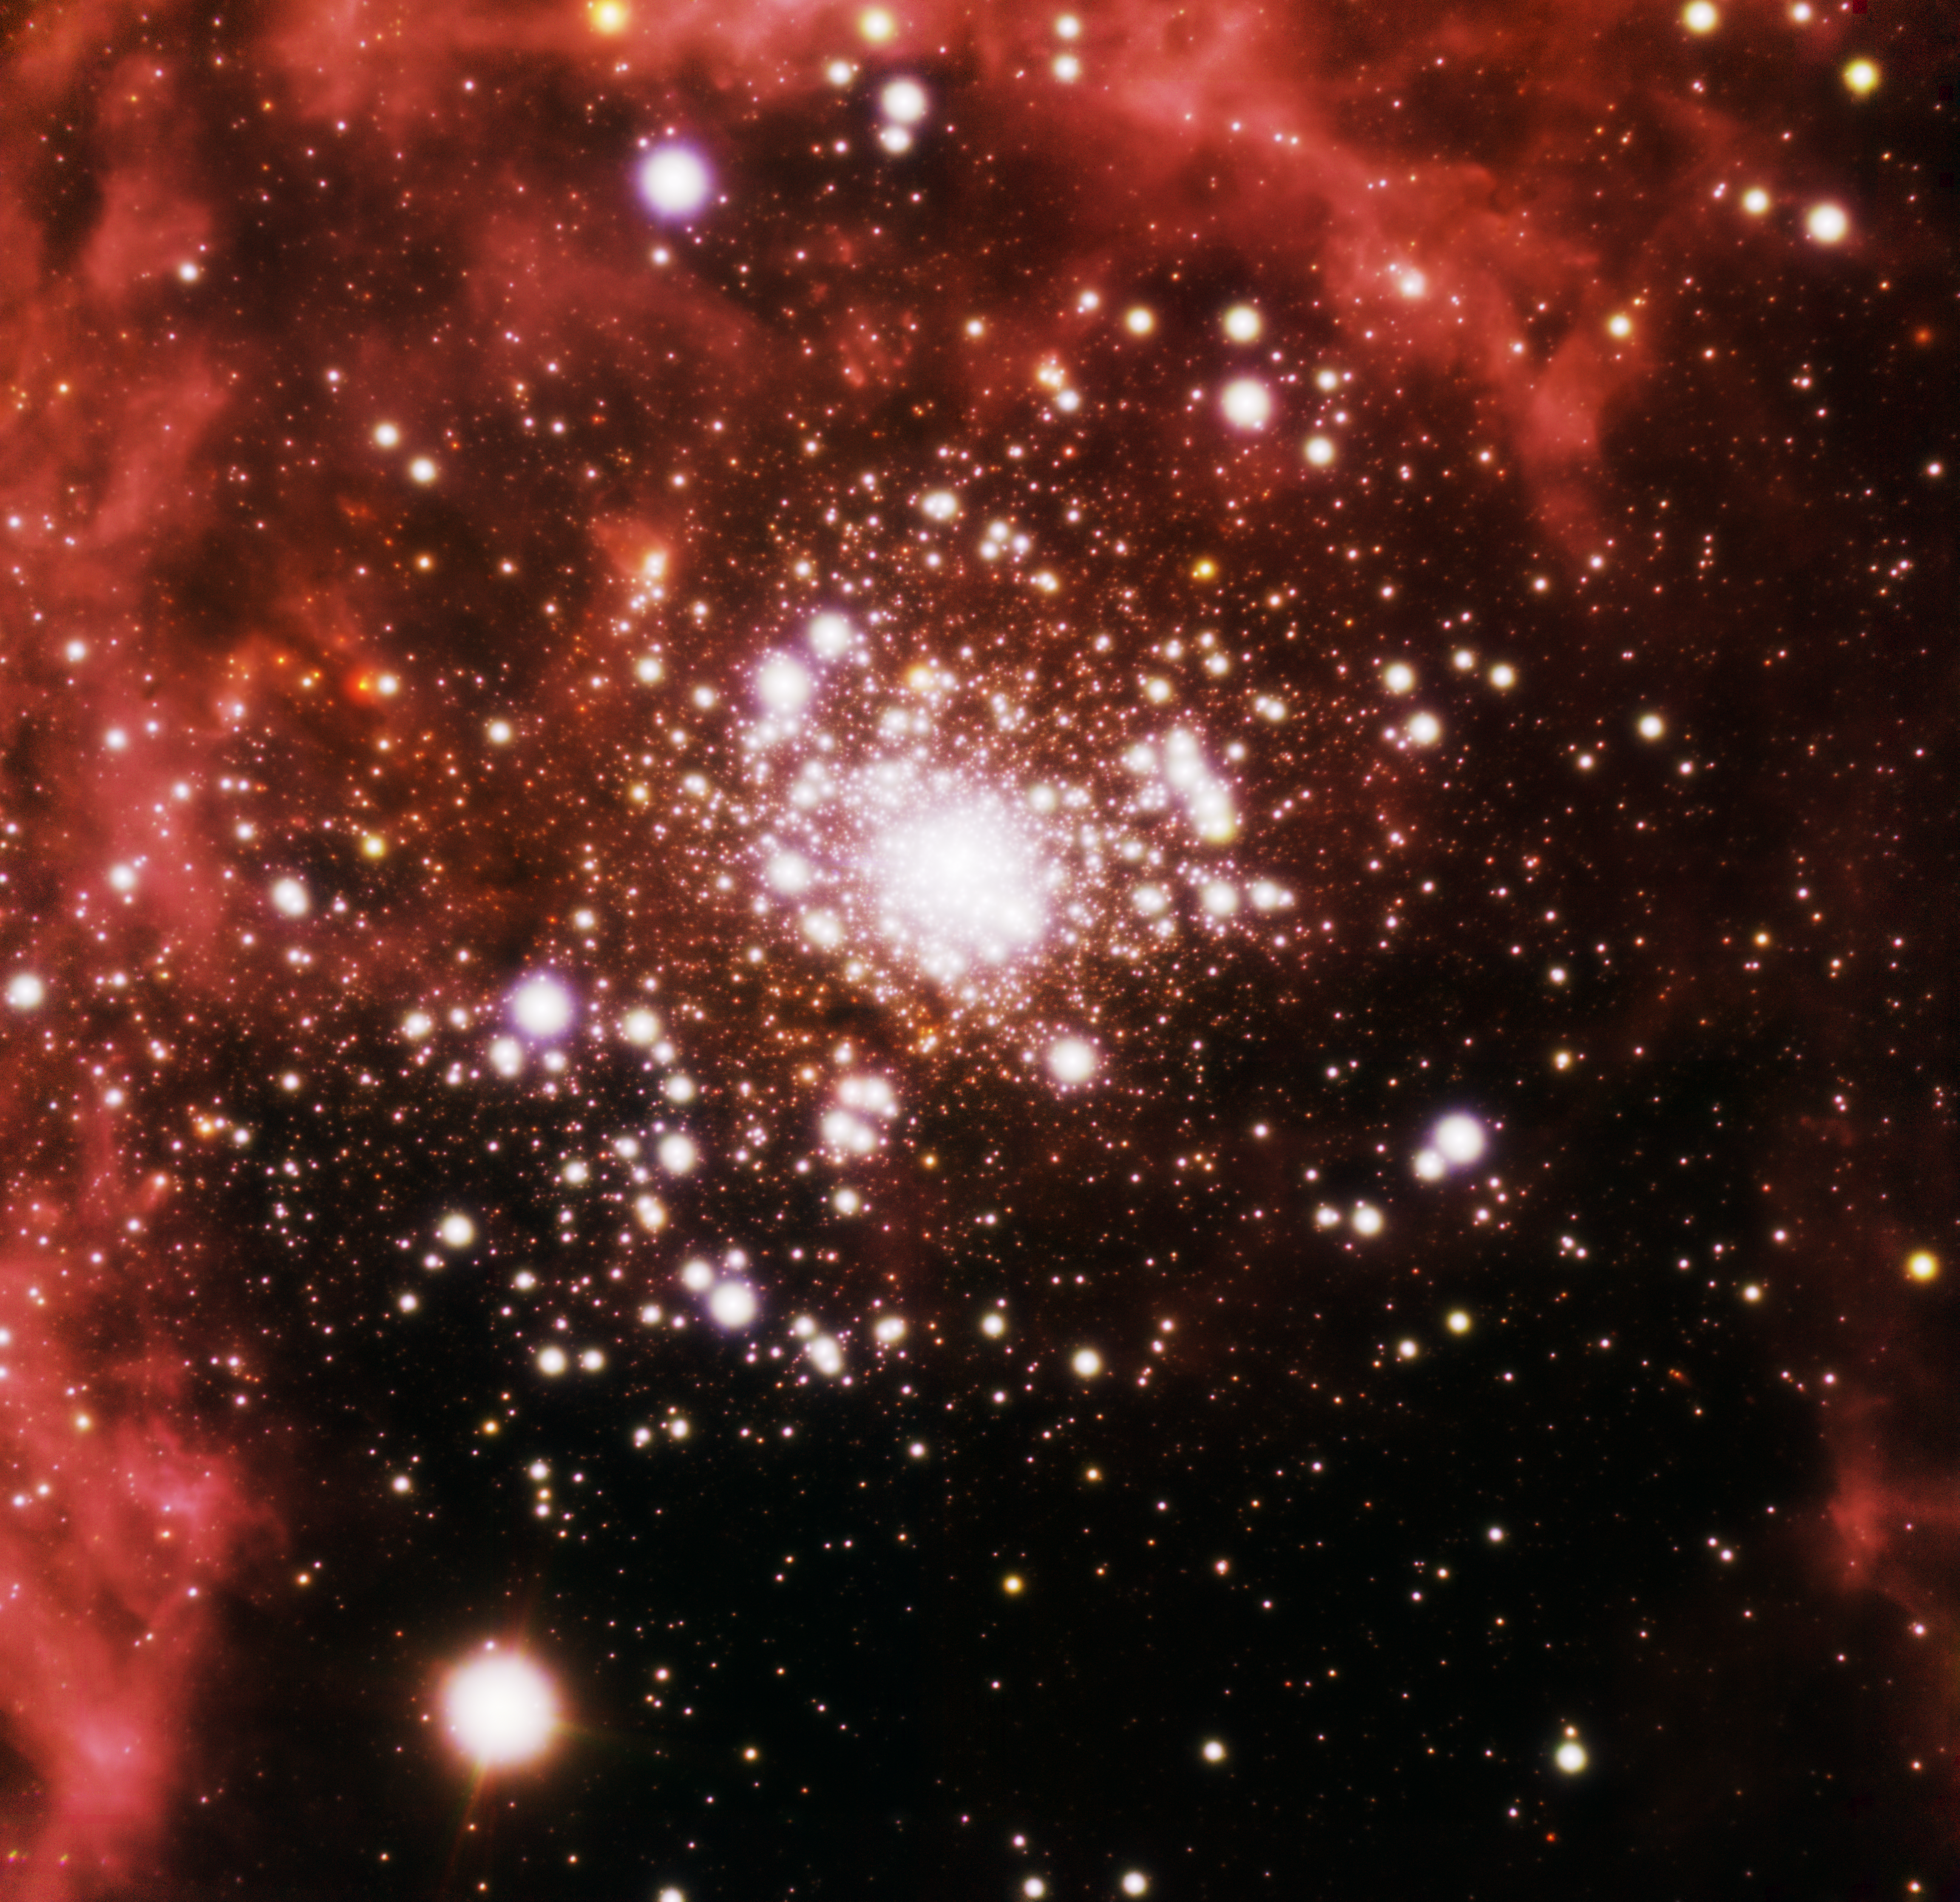

RMC 136

This near-infrared image obtained with GeMS adaptive optics system resolves the stars inside RMC 136, a giant star cluster within the Tarantula Nebula in the Large Magellanic Cloud. The cluster produces most of the energy that energizes the Tarantula Nebula. The estimated mass of the cluster is about half a million times the mass of the sun, suggesting it will probably become a globular cluster in the future.

Credit: International Gemini Observatory, Robert Blum (National Optical Astronomy Observatory) and T.A. Rector (University of Alaska Anchorage)